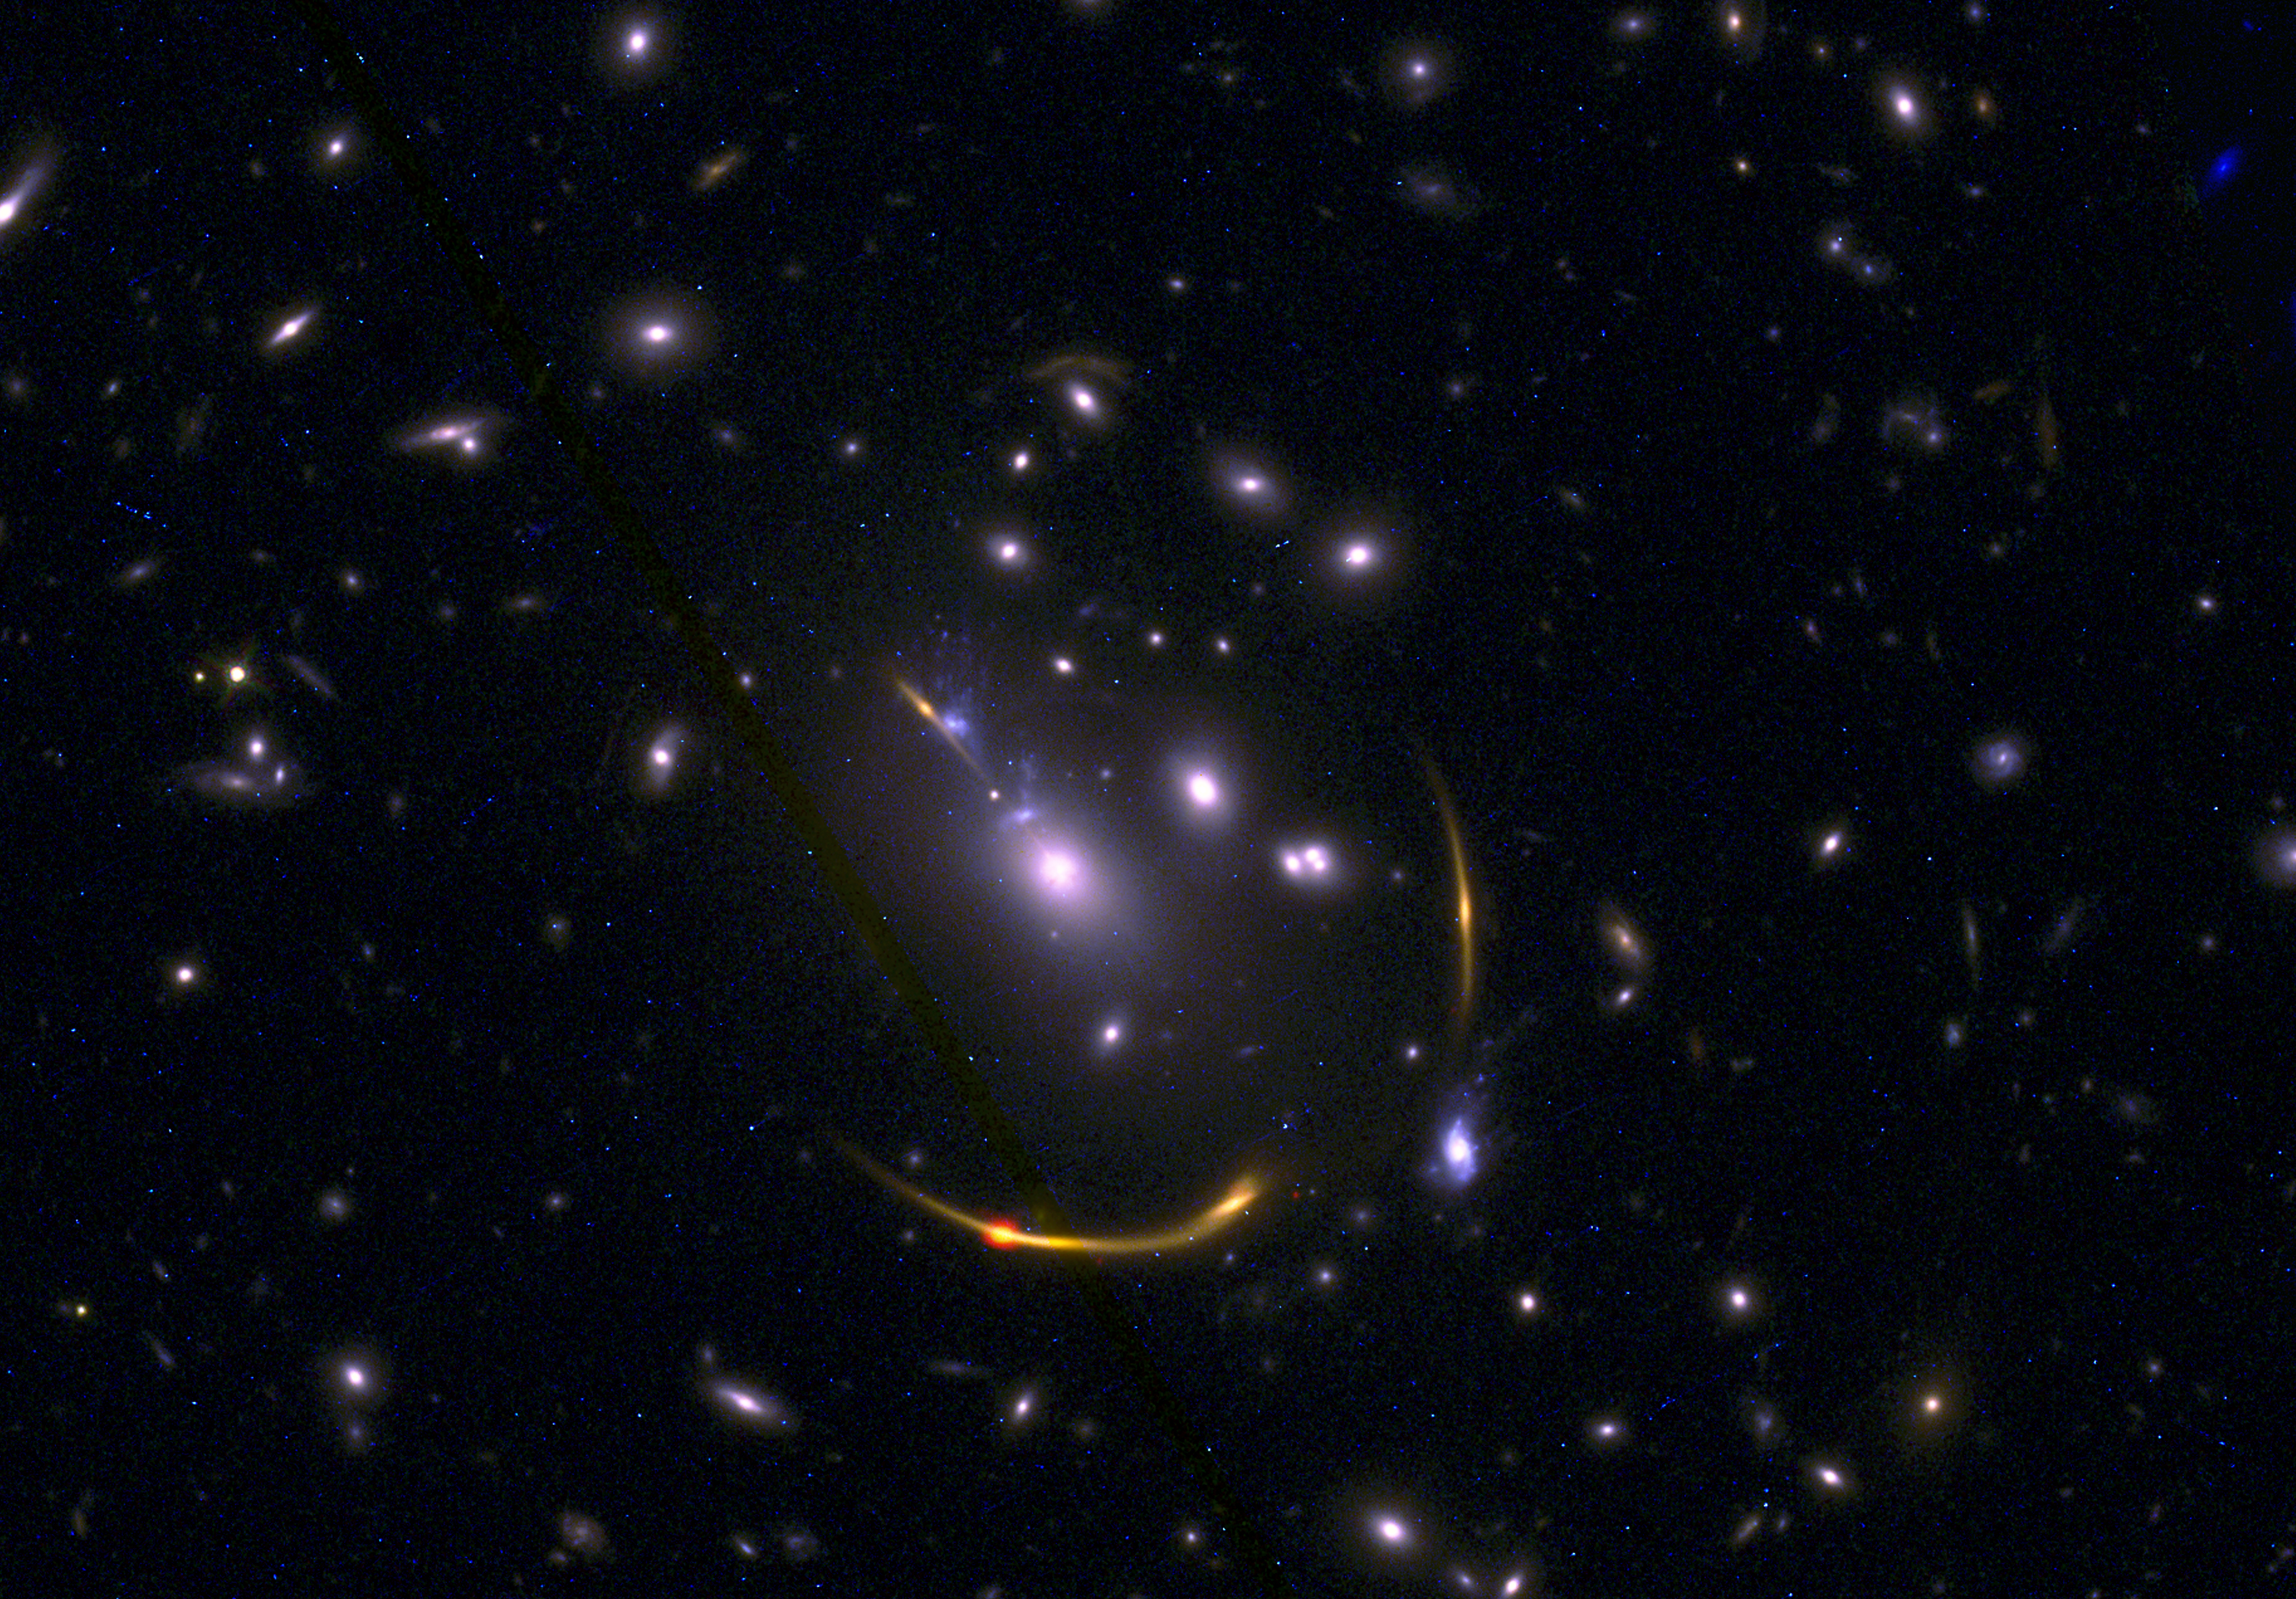

mrg-m0138-composite2

This composite image of galaxy cluster MACSJ 0138 shows data from the Atacama Large Millimeter/submillimeter Array (ALMA) and NASA’s Hubble Space Telescope, as observed by REsolving QUIEscent Magnified galaxies at high redshift, or the REQUIEM survey. The early massive galaxies studied by REQUIEM were found to be lacking in cold hydrogen gas, the fuel required to form stars.

Credit: ALMA (ESO/NAOJ/NRAO)/S. Dagnello (NRAO), STScI, K. Whitaker et al